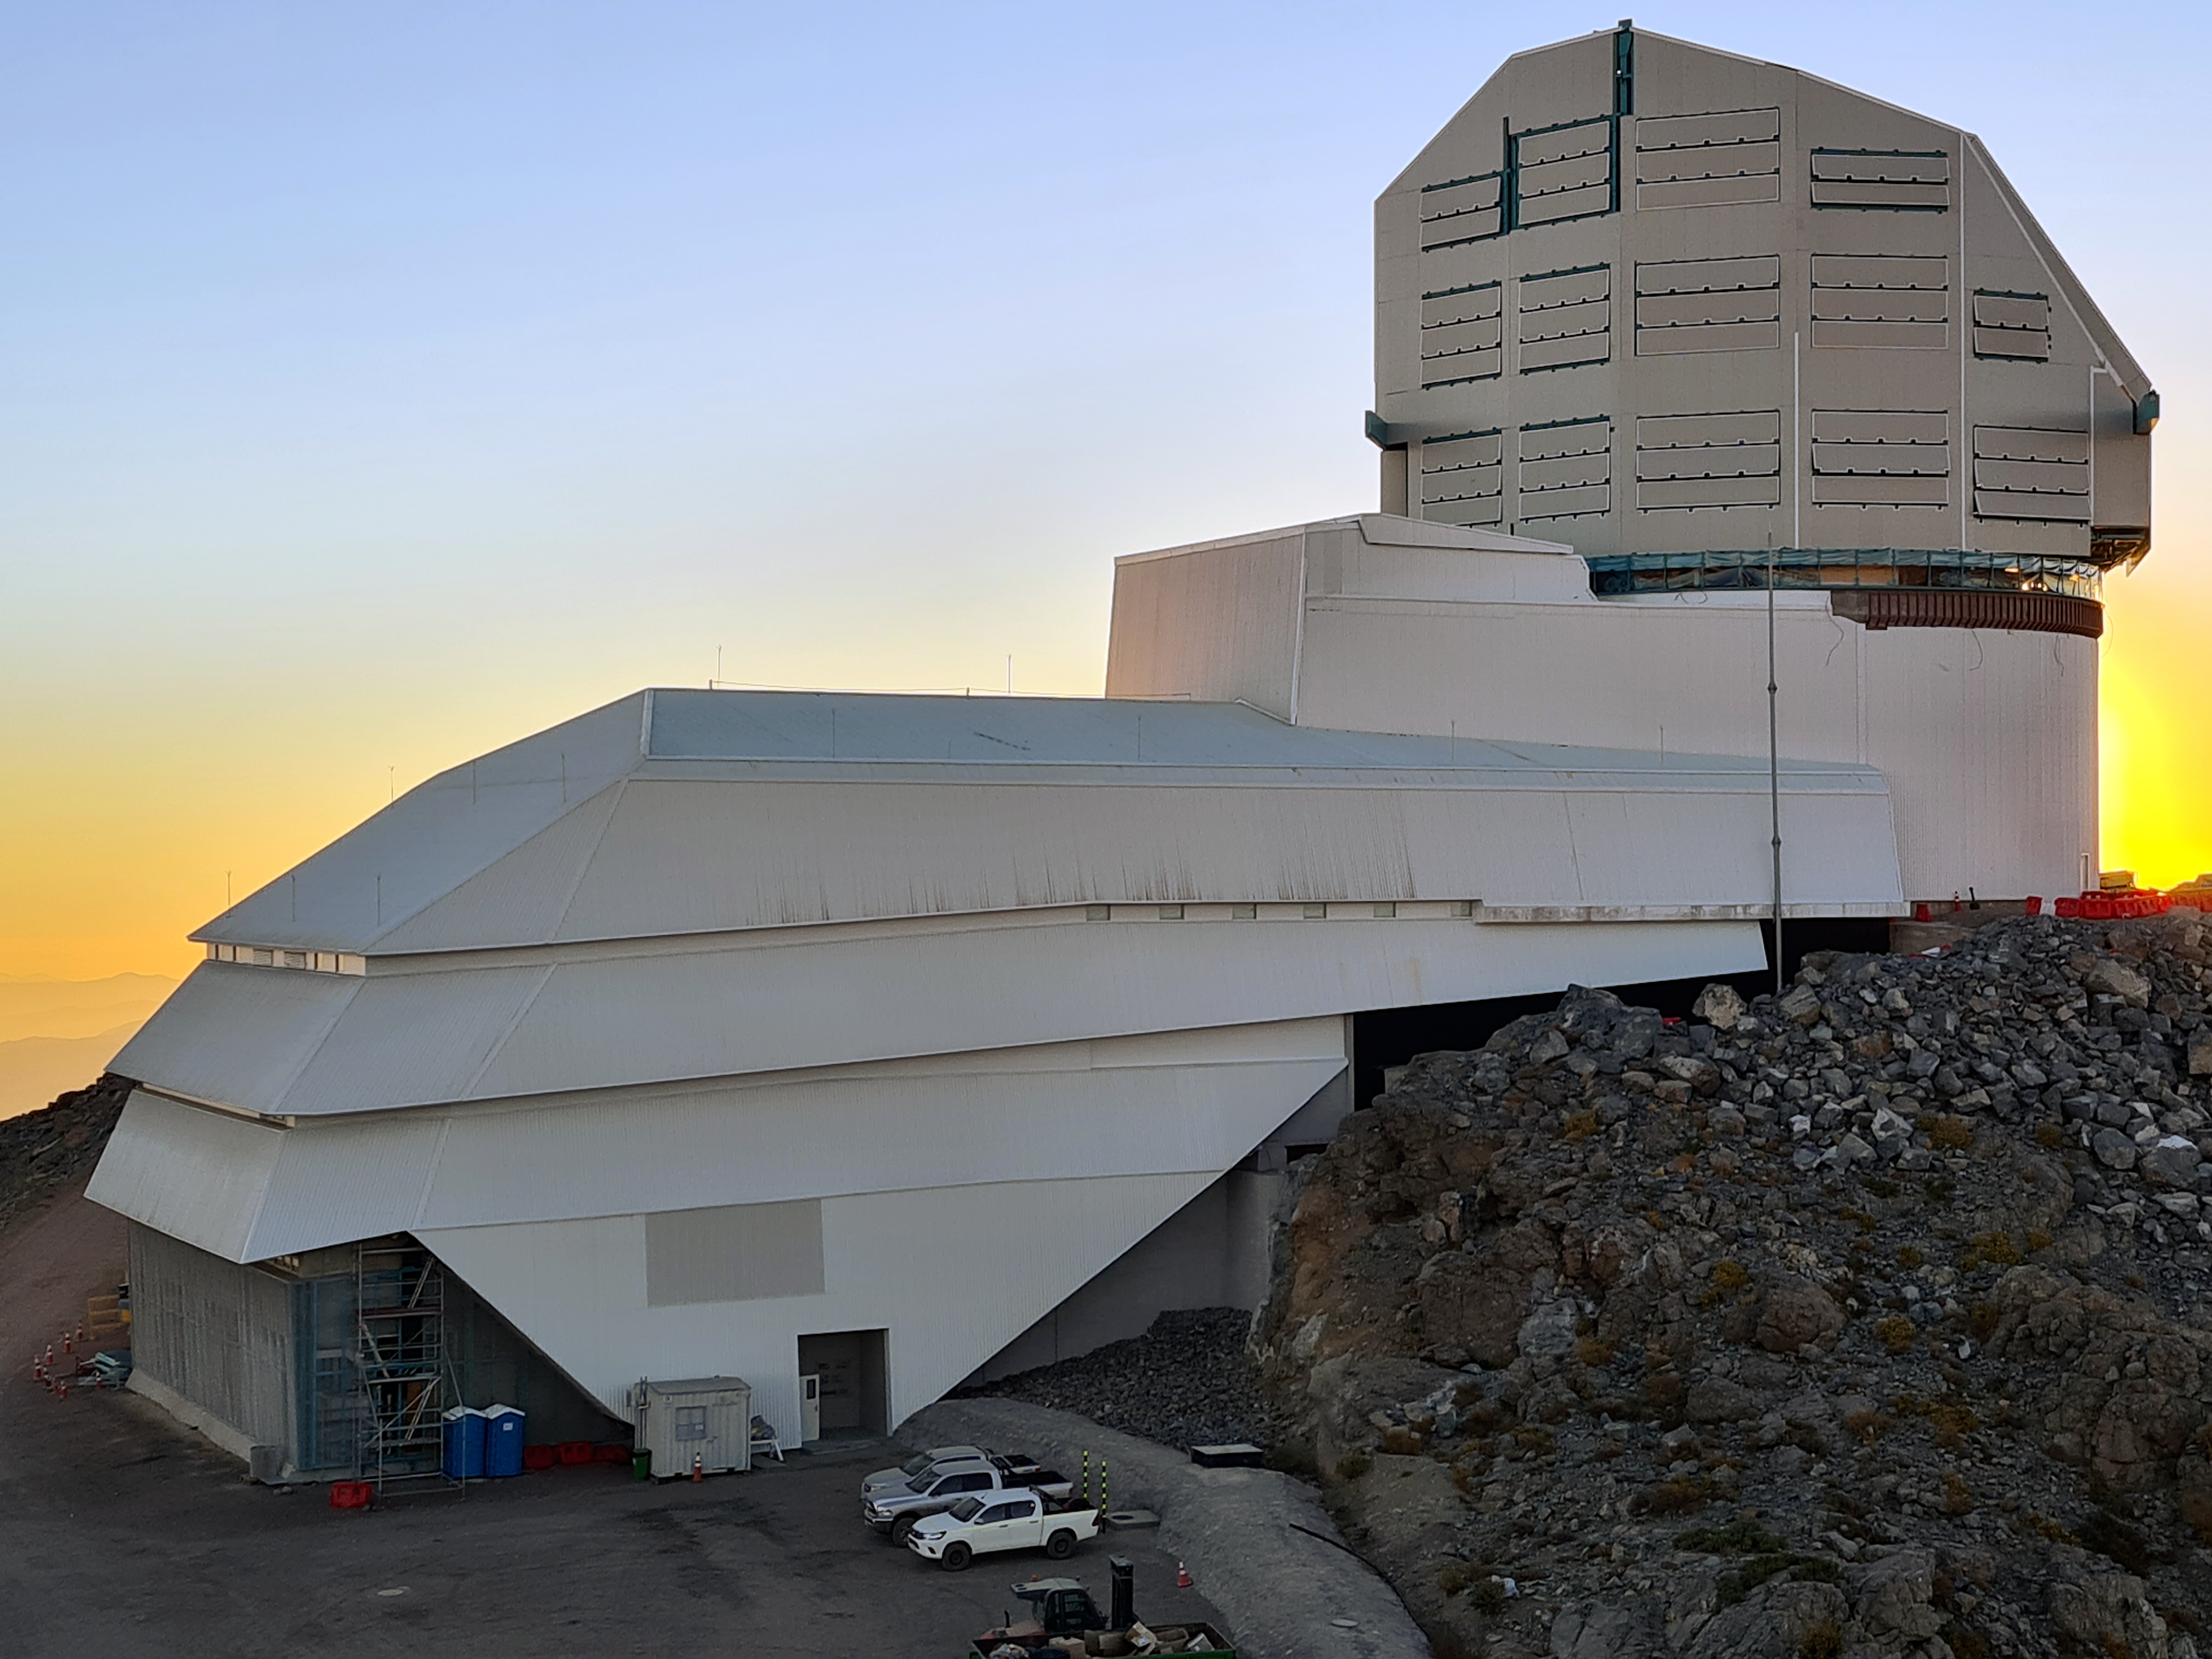

Vera C. Rubin Observatory

Twilight photo of Rubin Observatory taken in April 2021.

Credit: Rubin Obs/NSF/AURA